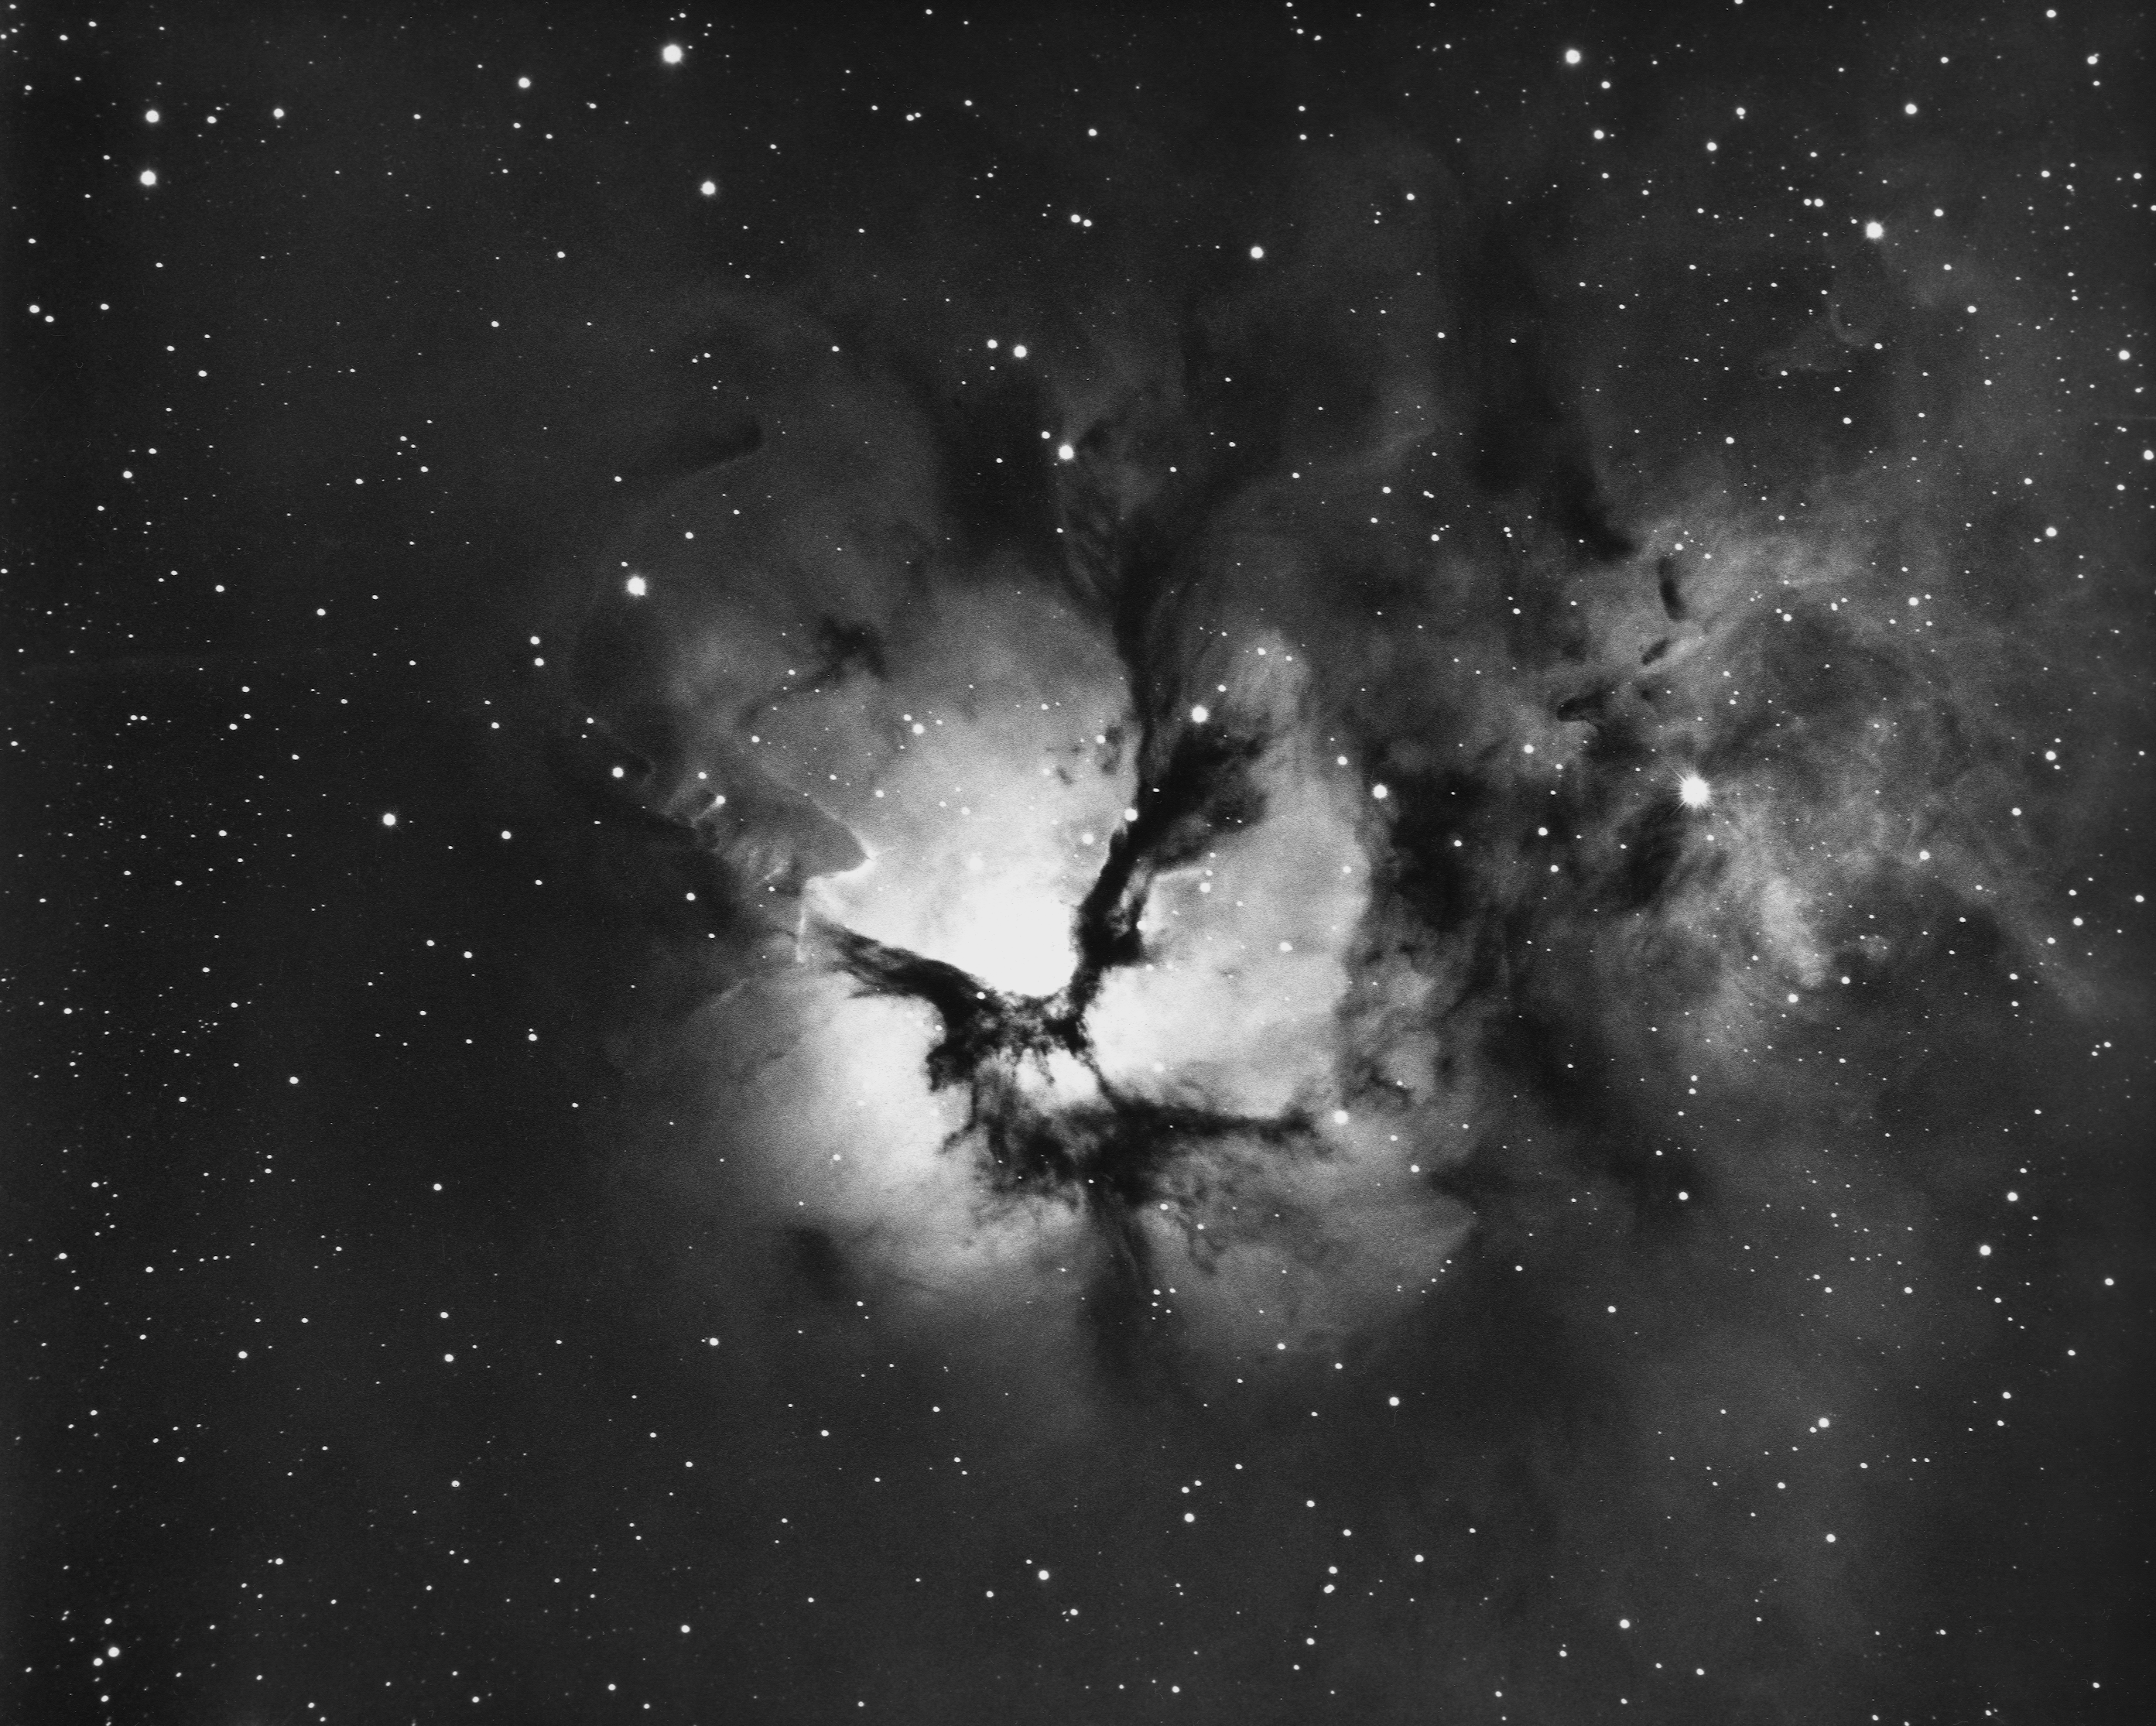

Trifid, M20, NGC 6514

The Trifid Nebula, Messier object 20 (M20) in the constellation of Sagittarius. North is to the right. We also have a color image from the KPNO 0.9-m telescope.

Credit: NOIRLab/NSF/AURA